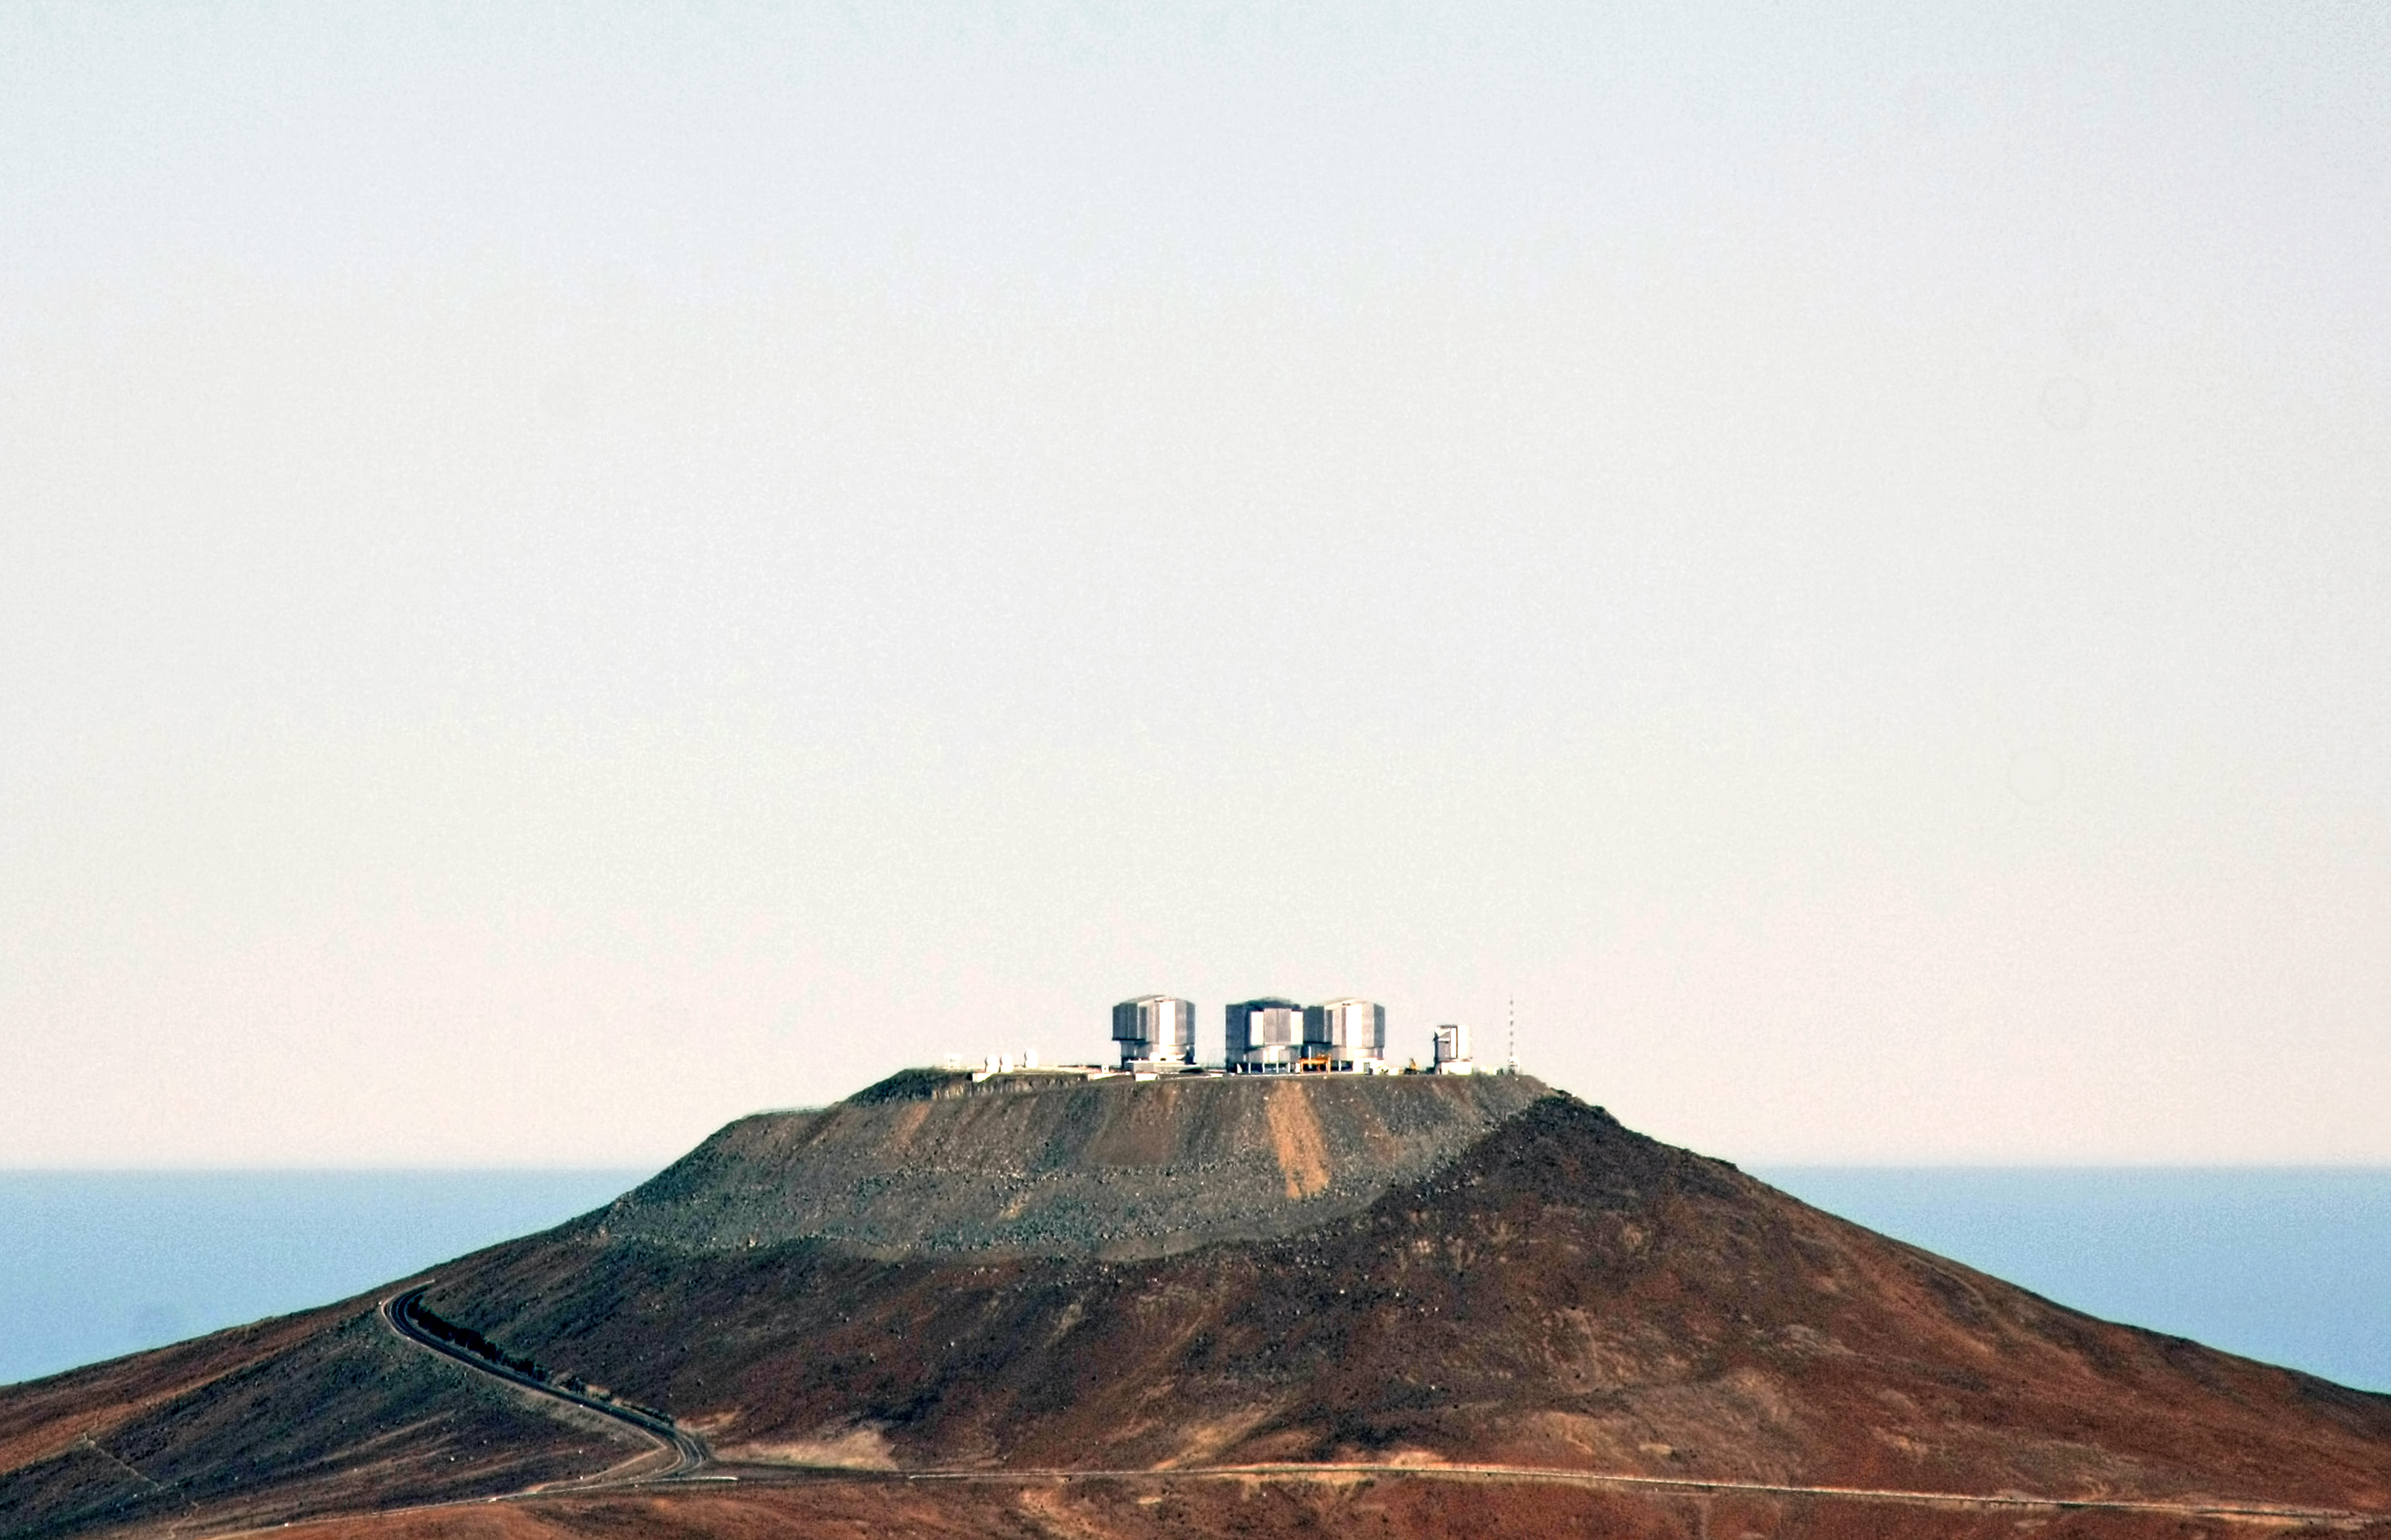

Good morning Paranal

The sun is about to rise on the VLT Platform, atop the 2600-metre-high Cerro Paranal. In the background, the Pacific Ocean, covered by clouds, is still in the shade. This picture is taken looking towards the west, from the top of Cerro Armazones, some 25 km away from Paranal.

Credit: F. Char/ESO